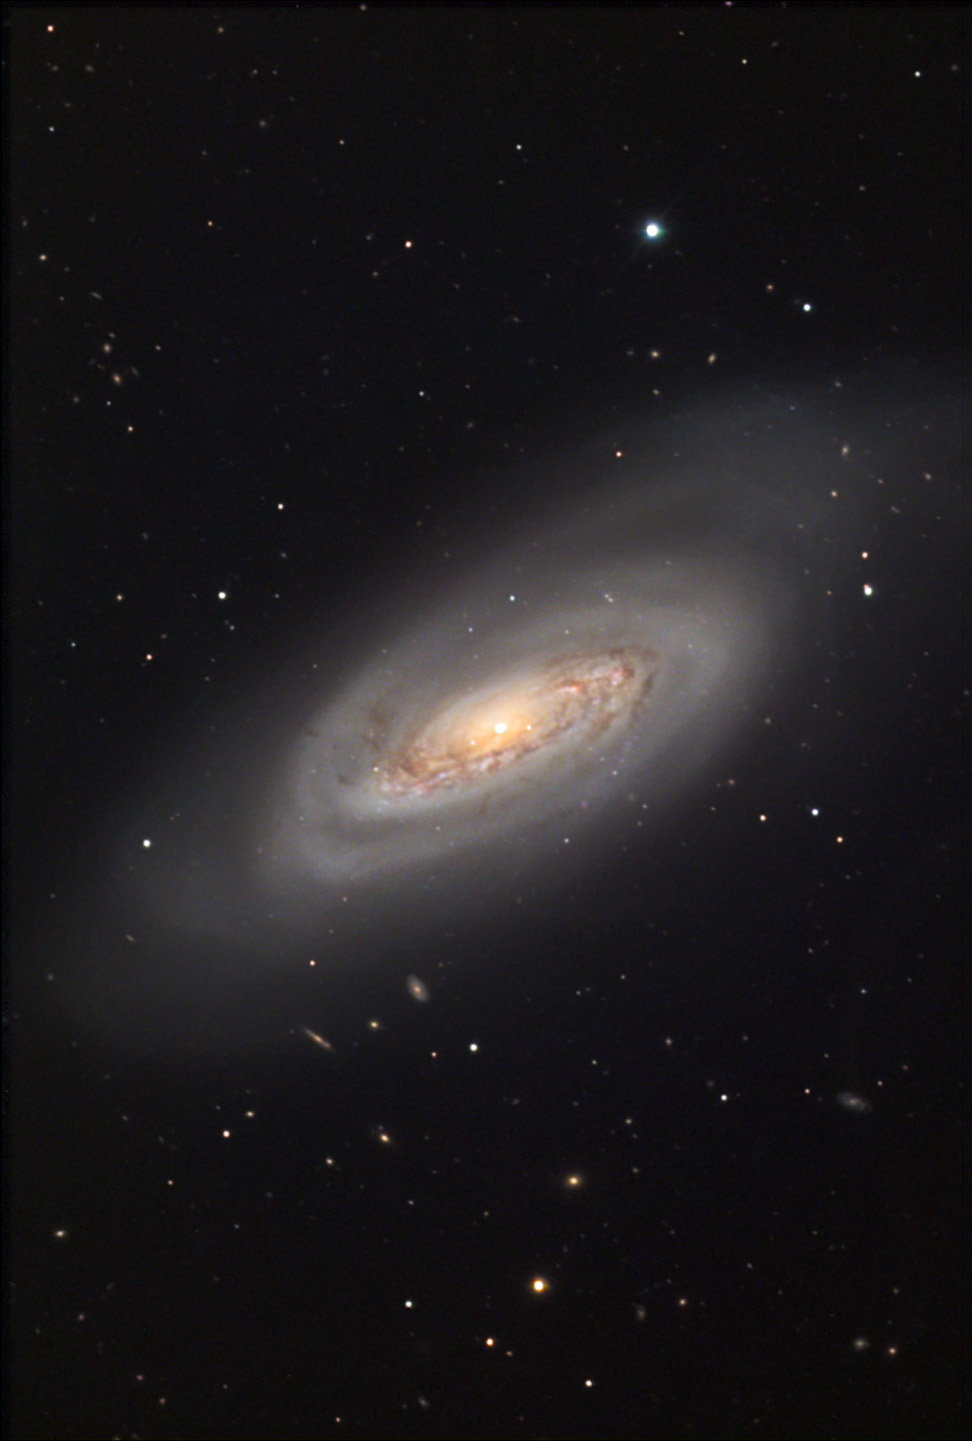

M90

M90 is one of the few large spiral galaxies in the Virgo Cluster. This galaxy seems similar to M64 in that the outer arms are very smooth and devoid of star formation. In fact, there are few bright pink HII regions which might indicate any star birth in this galaxy. At a distance of 60 million light years away it is not alone and apparently disturbing its neighbor IC 3583. Astronomers have measured the velocity of this galaxy and have found that it is actually moving towards us! M90 has enough velocity to escape from the gravitational bonds of the Virgo Cluster of galaxies.

This image was taken as part of Advanced Observing Program (AOP) program at Kitt Peak Visitor Center during 2014.

Credit: KPNO/NOIRLab/NSF/AURA/Paul and Daniel Koblas/Adam Block